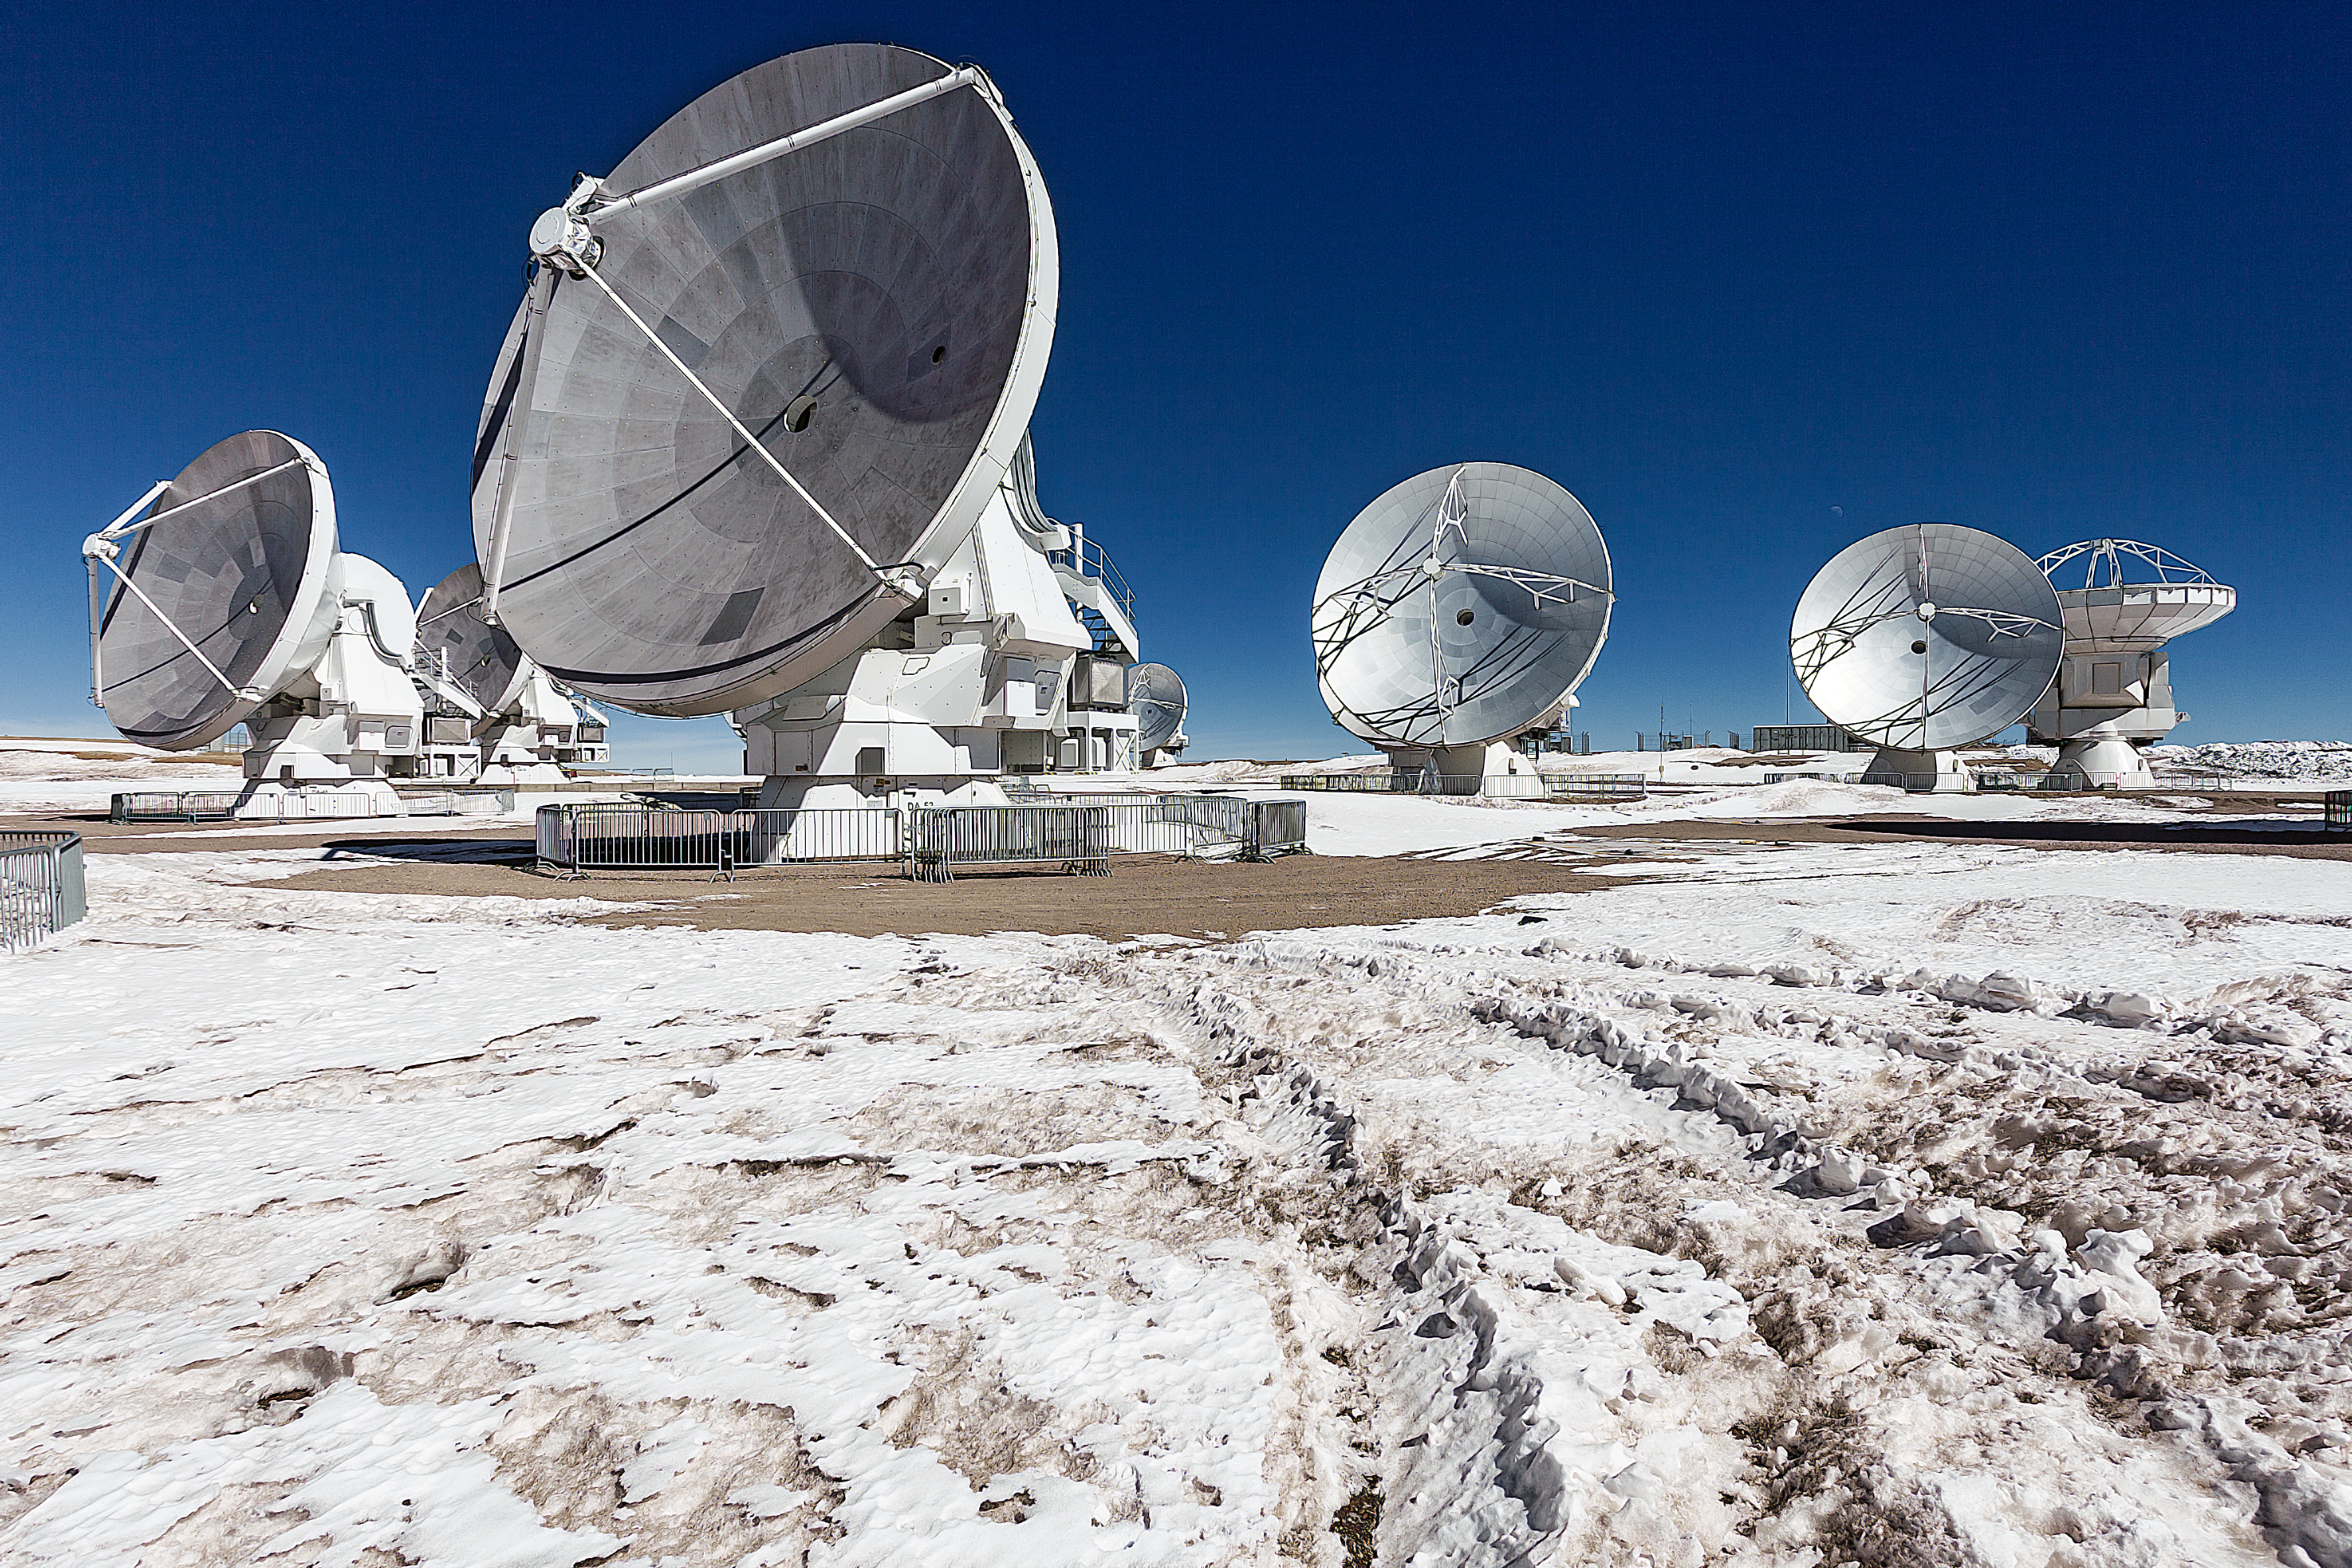

ALMA: peering into the cool depths of the Universe

This image shows antennas which make up part of the Atacama Large Millimeter/submillimeter Array (ALMA), in a snowy setting. ALMA will be composed initially of 66 high precision antennas located on the Chajnantor plateau, 5000 metres altitude in northern Chile.

ALMA observes light emitted by cool-temperature objects in space, which permits us to unravel profound mysteries about the formation of planets and the appearance of complex molecules, including organic molecules.

Credit: ESO/A. Duro